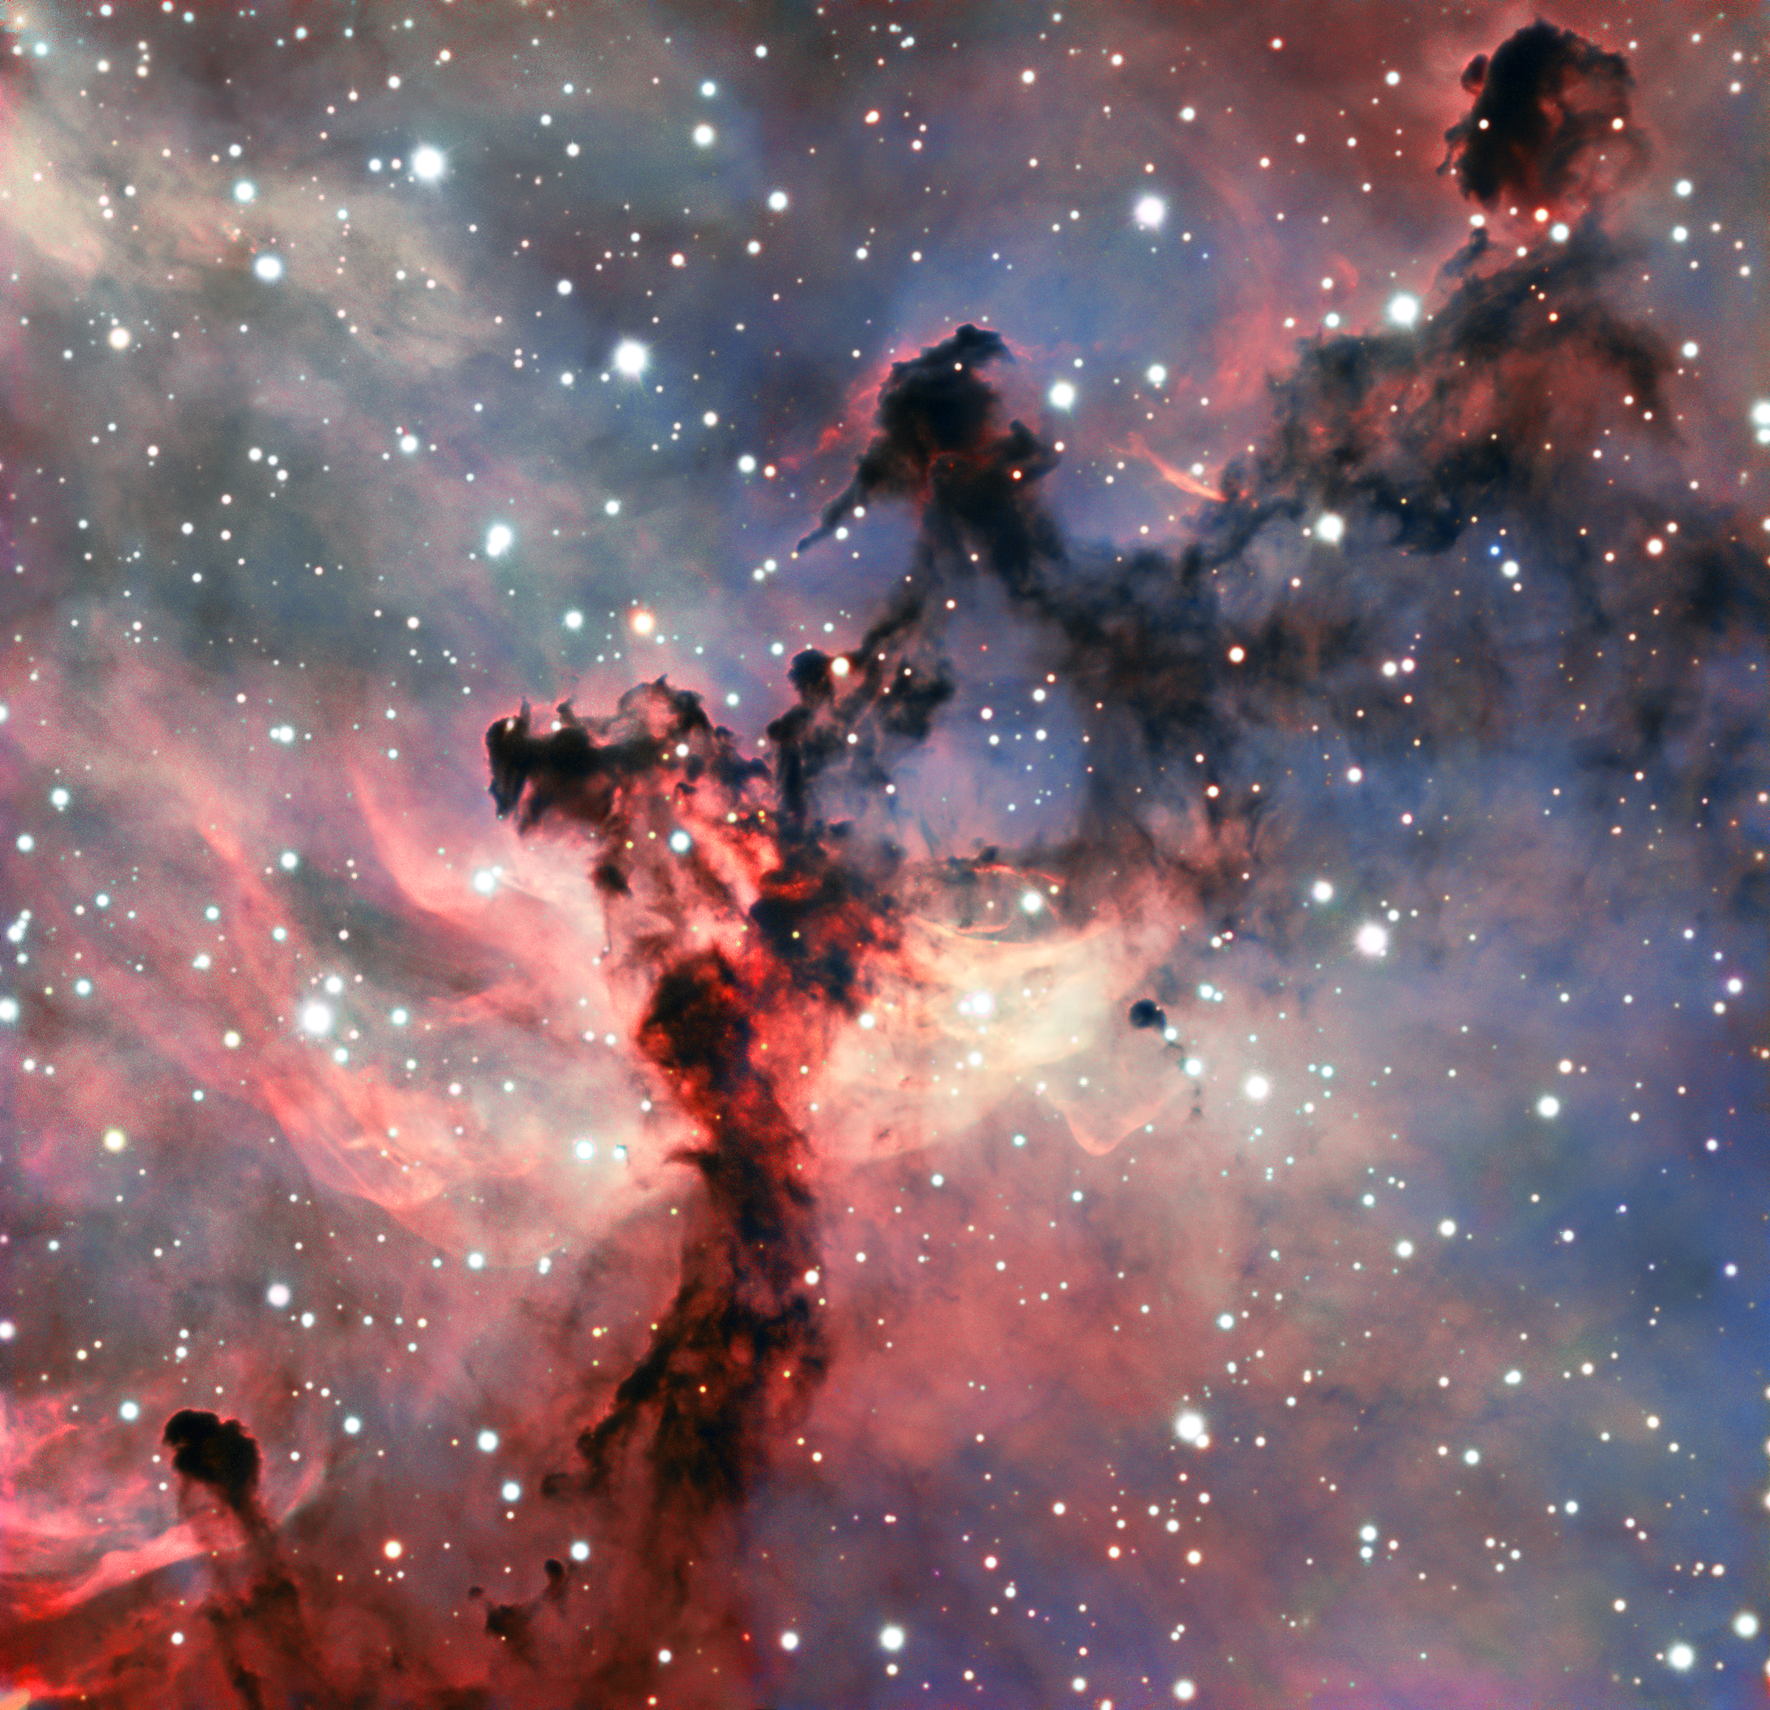

A rosette for the VLT

This colourful image shows a part of the Rosette Nebula in the constellation of Monoceros (The Unicorn). It is an emission nebula, composed of clouds of gas that are made to glow by the radiation emanating from stars within. The Rosette Nebula is a fairly typical example of an emission nebula — but typical does not mean boring! Nebulae are some of the most beautiful celestial objects out there, and they frequently show up spectacularly in images taken by astronomical telescopes, as seen here.

In nebulae such as this, gas and dust are combining to produce a new generation of stars. Initially these newly-formed stars are shrouded in the dusty clouds that gave them birth, and cannot be seen in visible light. But after a while they blow away the denser material and their powerful radiation pours out to ionise the surrounding gas, causing it to glow brightly. These elements are all present in this image — the mixture of glowing gas and dark dust has been sculpted into complex patterns on the sky by the stellar radiation, like smoke around a fire.

This particular image was obtained with the FORS 2 instrument on ESO’s Very Large Telescope, sited in the harsh environment of Chile’s Atacama Desert. FORS 2 is an extremely versatile instrument that can produce very high-quality images (like this one!). It is also a spectrograph that can split the light it collects into a rainbow of colours, giving astronomers information about the chemical composition of objects across the Universe.

This image was created as part of the ESO Cosmic Gems programme, an outreach initiative to produce images of interesting, intriguing or visually attractive objects using ESO telescopes, for the purposes of education and public outreach. The programme makes use of telescope time that cannot be used for science observations. All data collected may also be suitable for scientific purposes, and are made available to astronomers through ESO’s science archive.

Credit: ESO